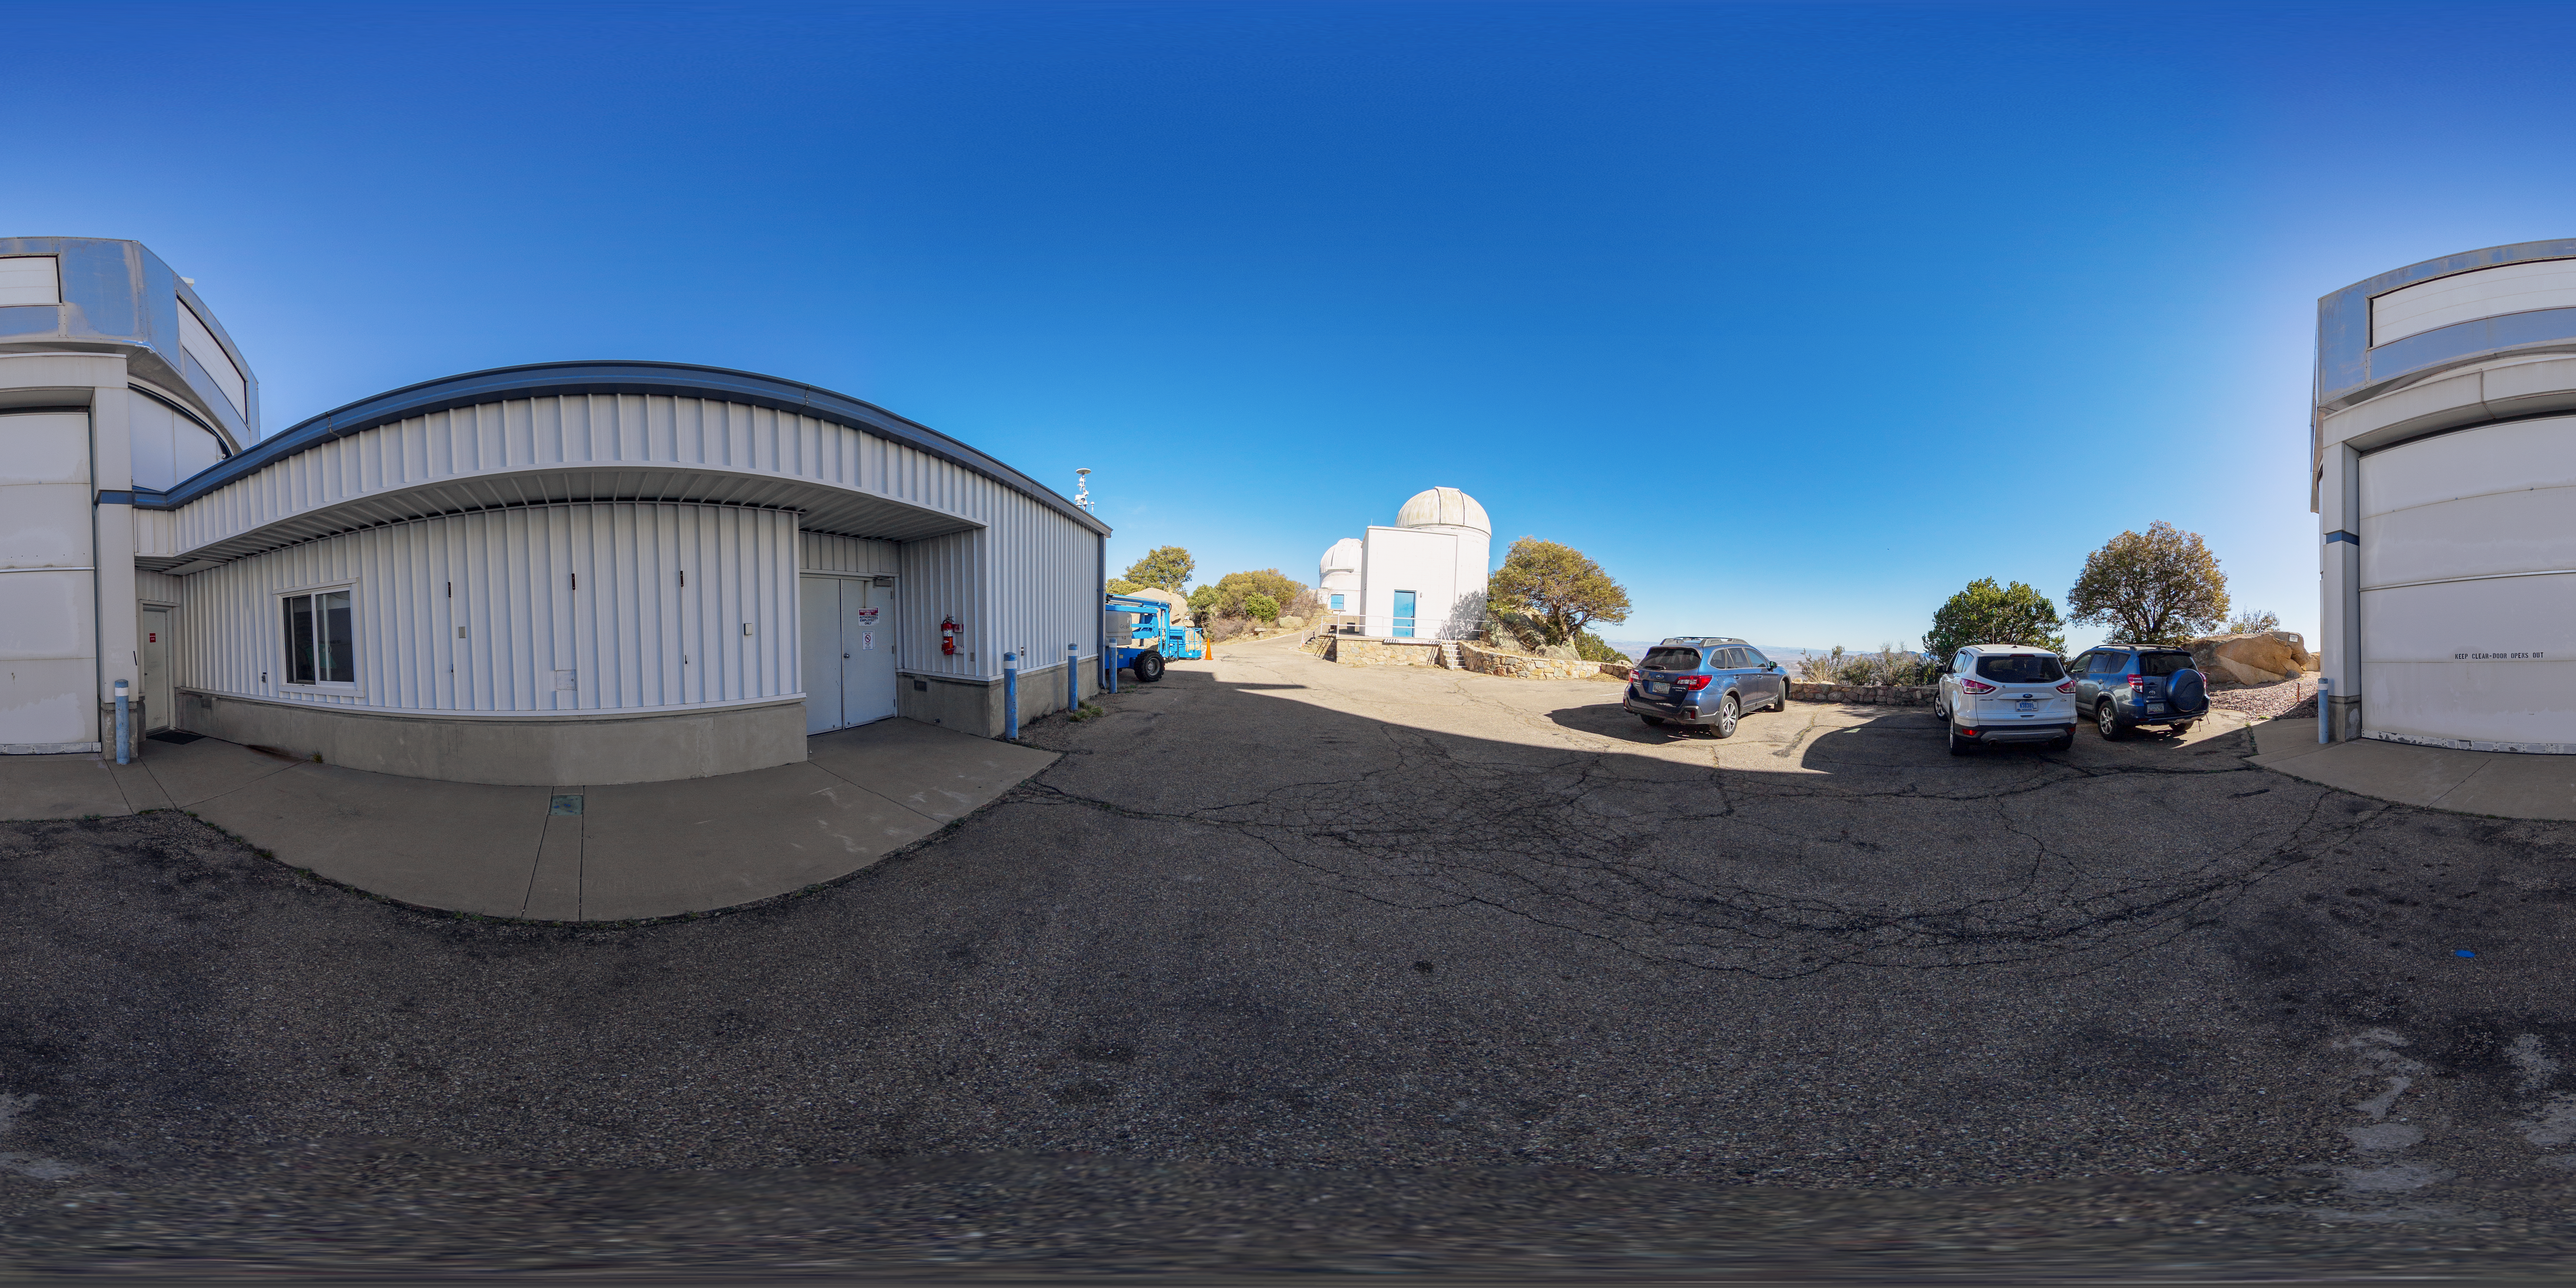

WIYN 3.5-meter Telescope Entrance 360 Panorama

A 360 panorama of the exterior of the WIYN 3.5-meter Telescope at Kitt Peak National Observatory (KPNO), a Program of NSF NOIRLab.

A fulldome version of this image can be found here.

Credit: KPNO/NOIRLab/NSF/AURA/T. Matsopoulos